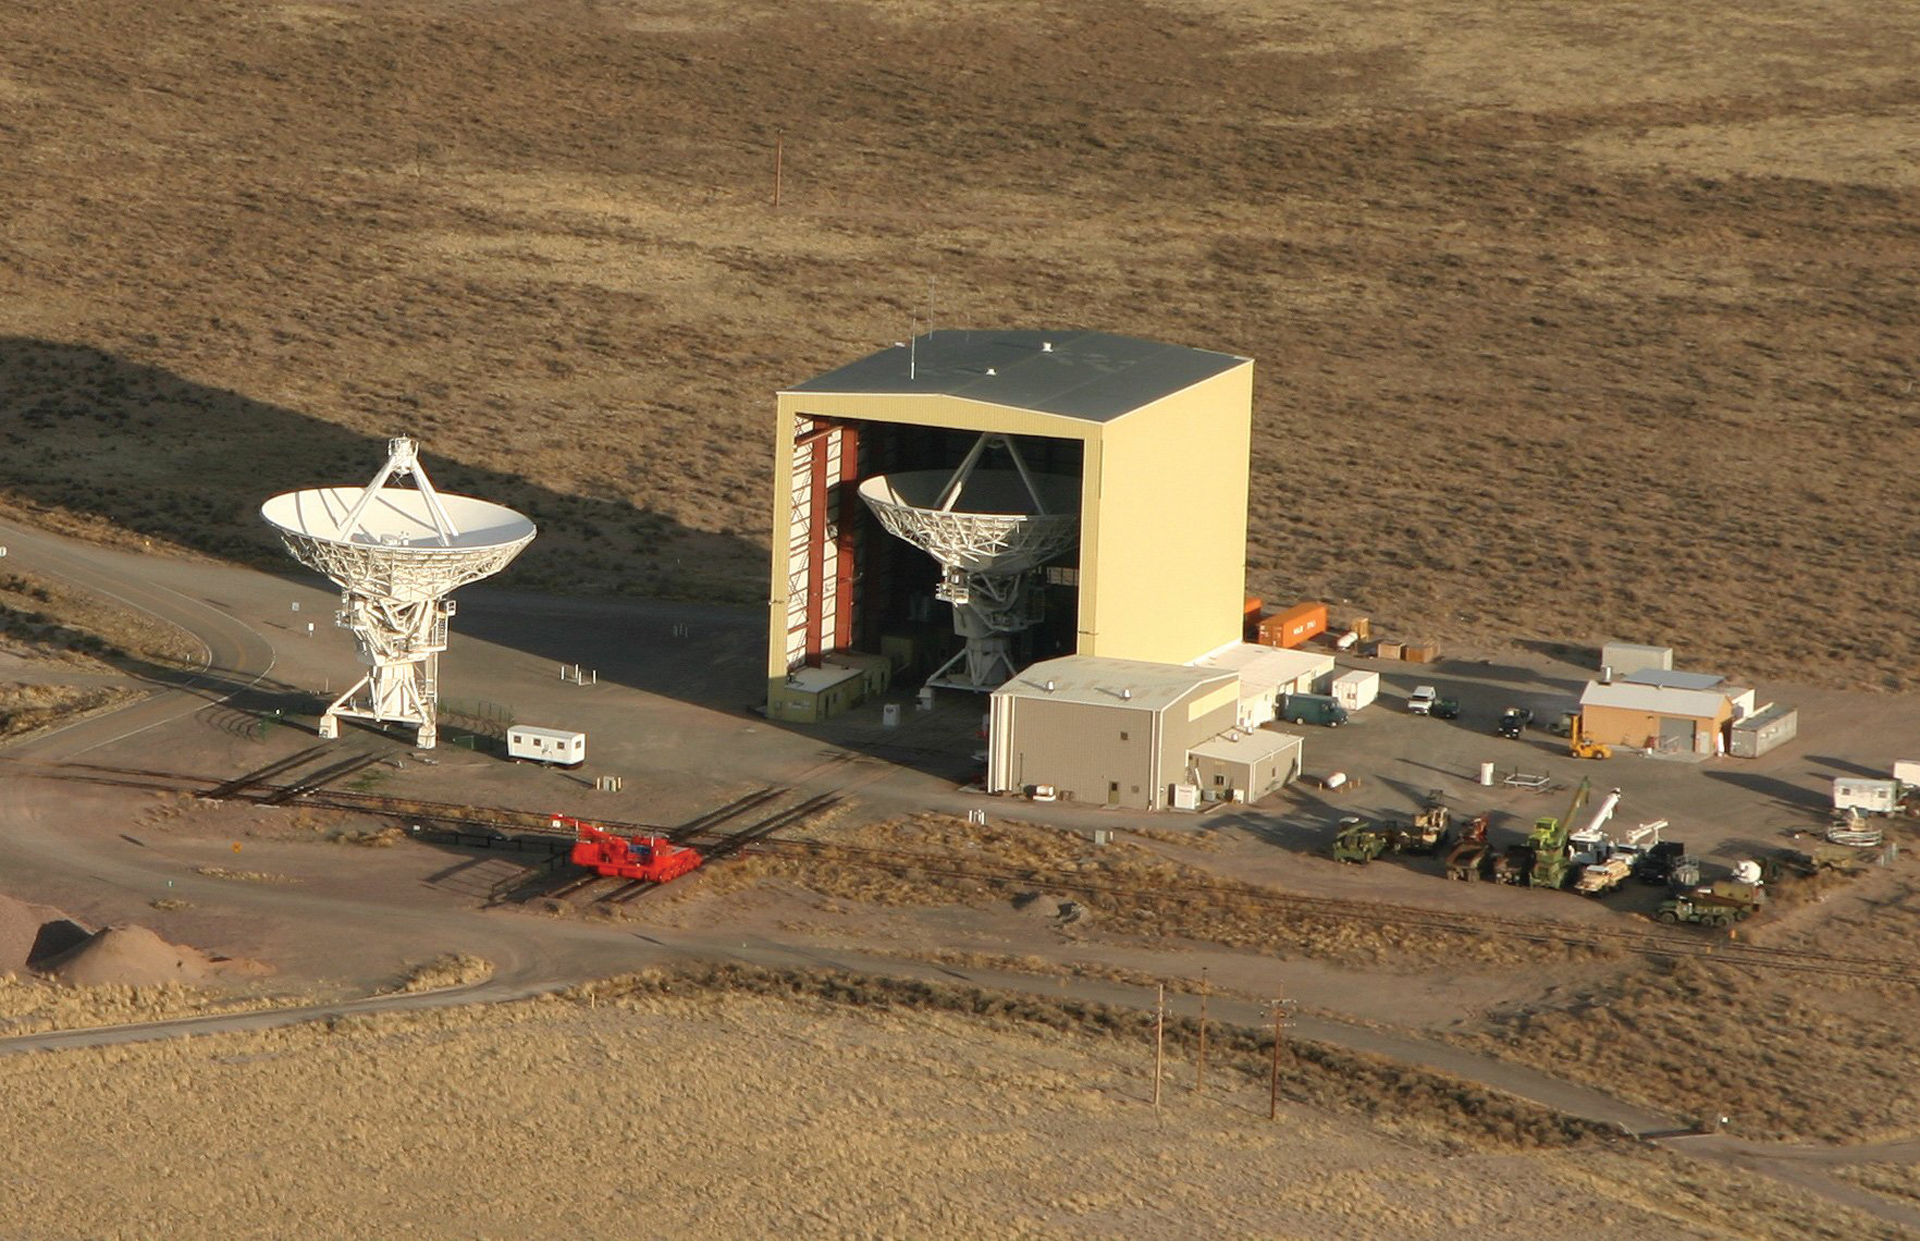

Looking Down on the VLA Barn

The Sun sets over the Antenna Assembly Building at the Very Large Array in central New Mexico. Inside the so-called "Barn," a 25-meter dish antenna undergoes routine maintenance while a recently serviced antenna is tested on the Master Pad to the left. An orange-red Antenna Transporter waits on its tracks. The VLA has 28 antennas, but only 27 are needed for the array, giving it a spare for these maintenance shifts.

Credit: B. Hinson